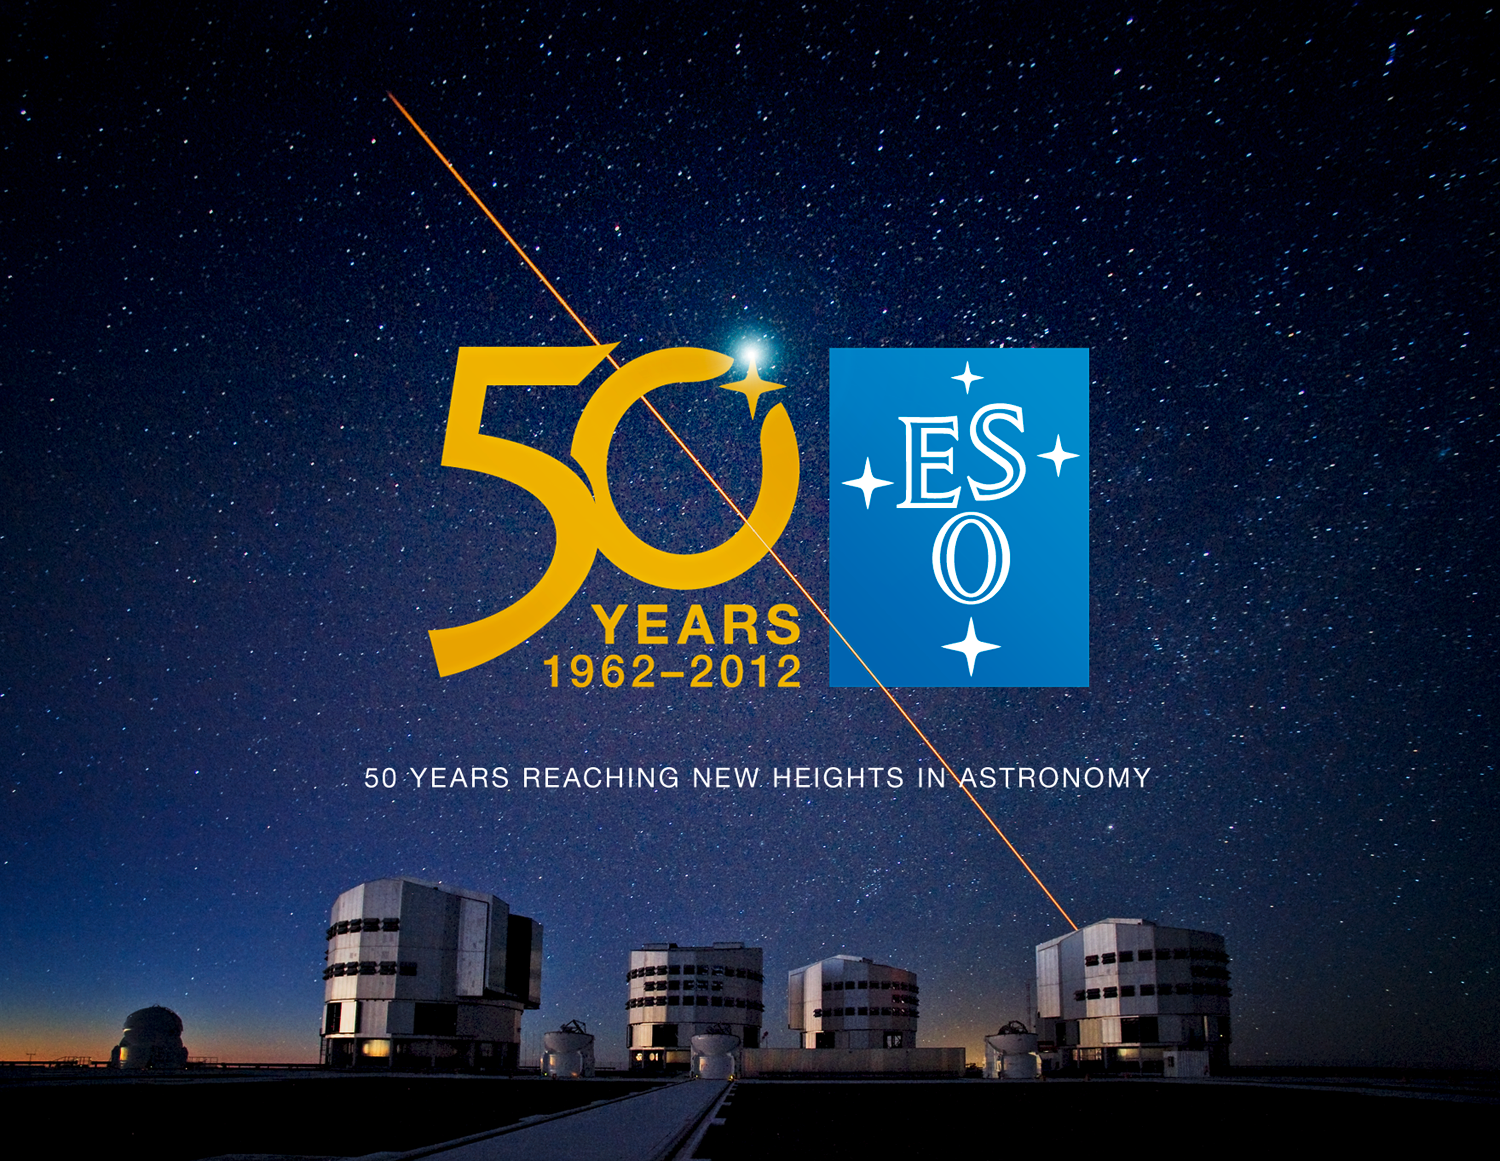

50 years of reaching new heights in astronomy

2012 marks the 50th anniversary of the European Southern Observatory (ESO), the foremost intergovernmental astronomy organisation in the world. The anniversary year is an opportunity to look back at ESO's history, celebrate its scientific and technological achievements and look forward to its next ambitious programmes.

Credit: ESO